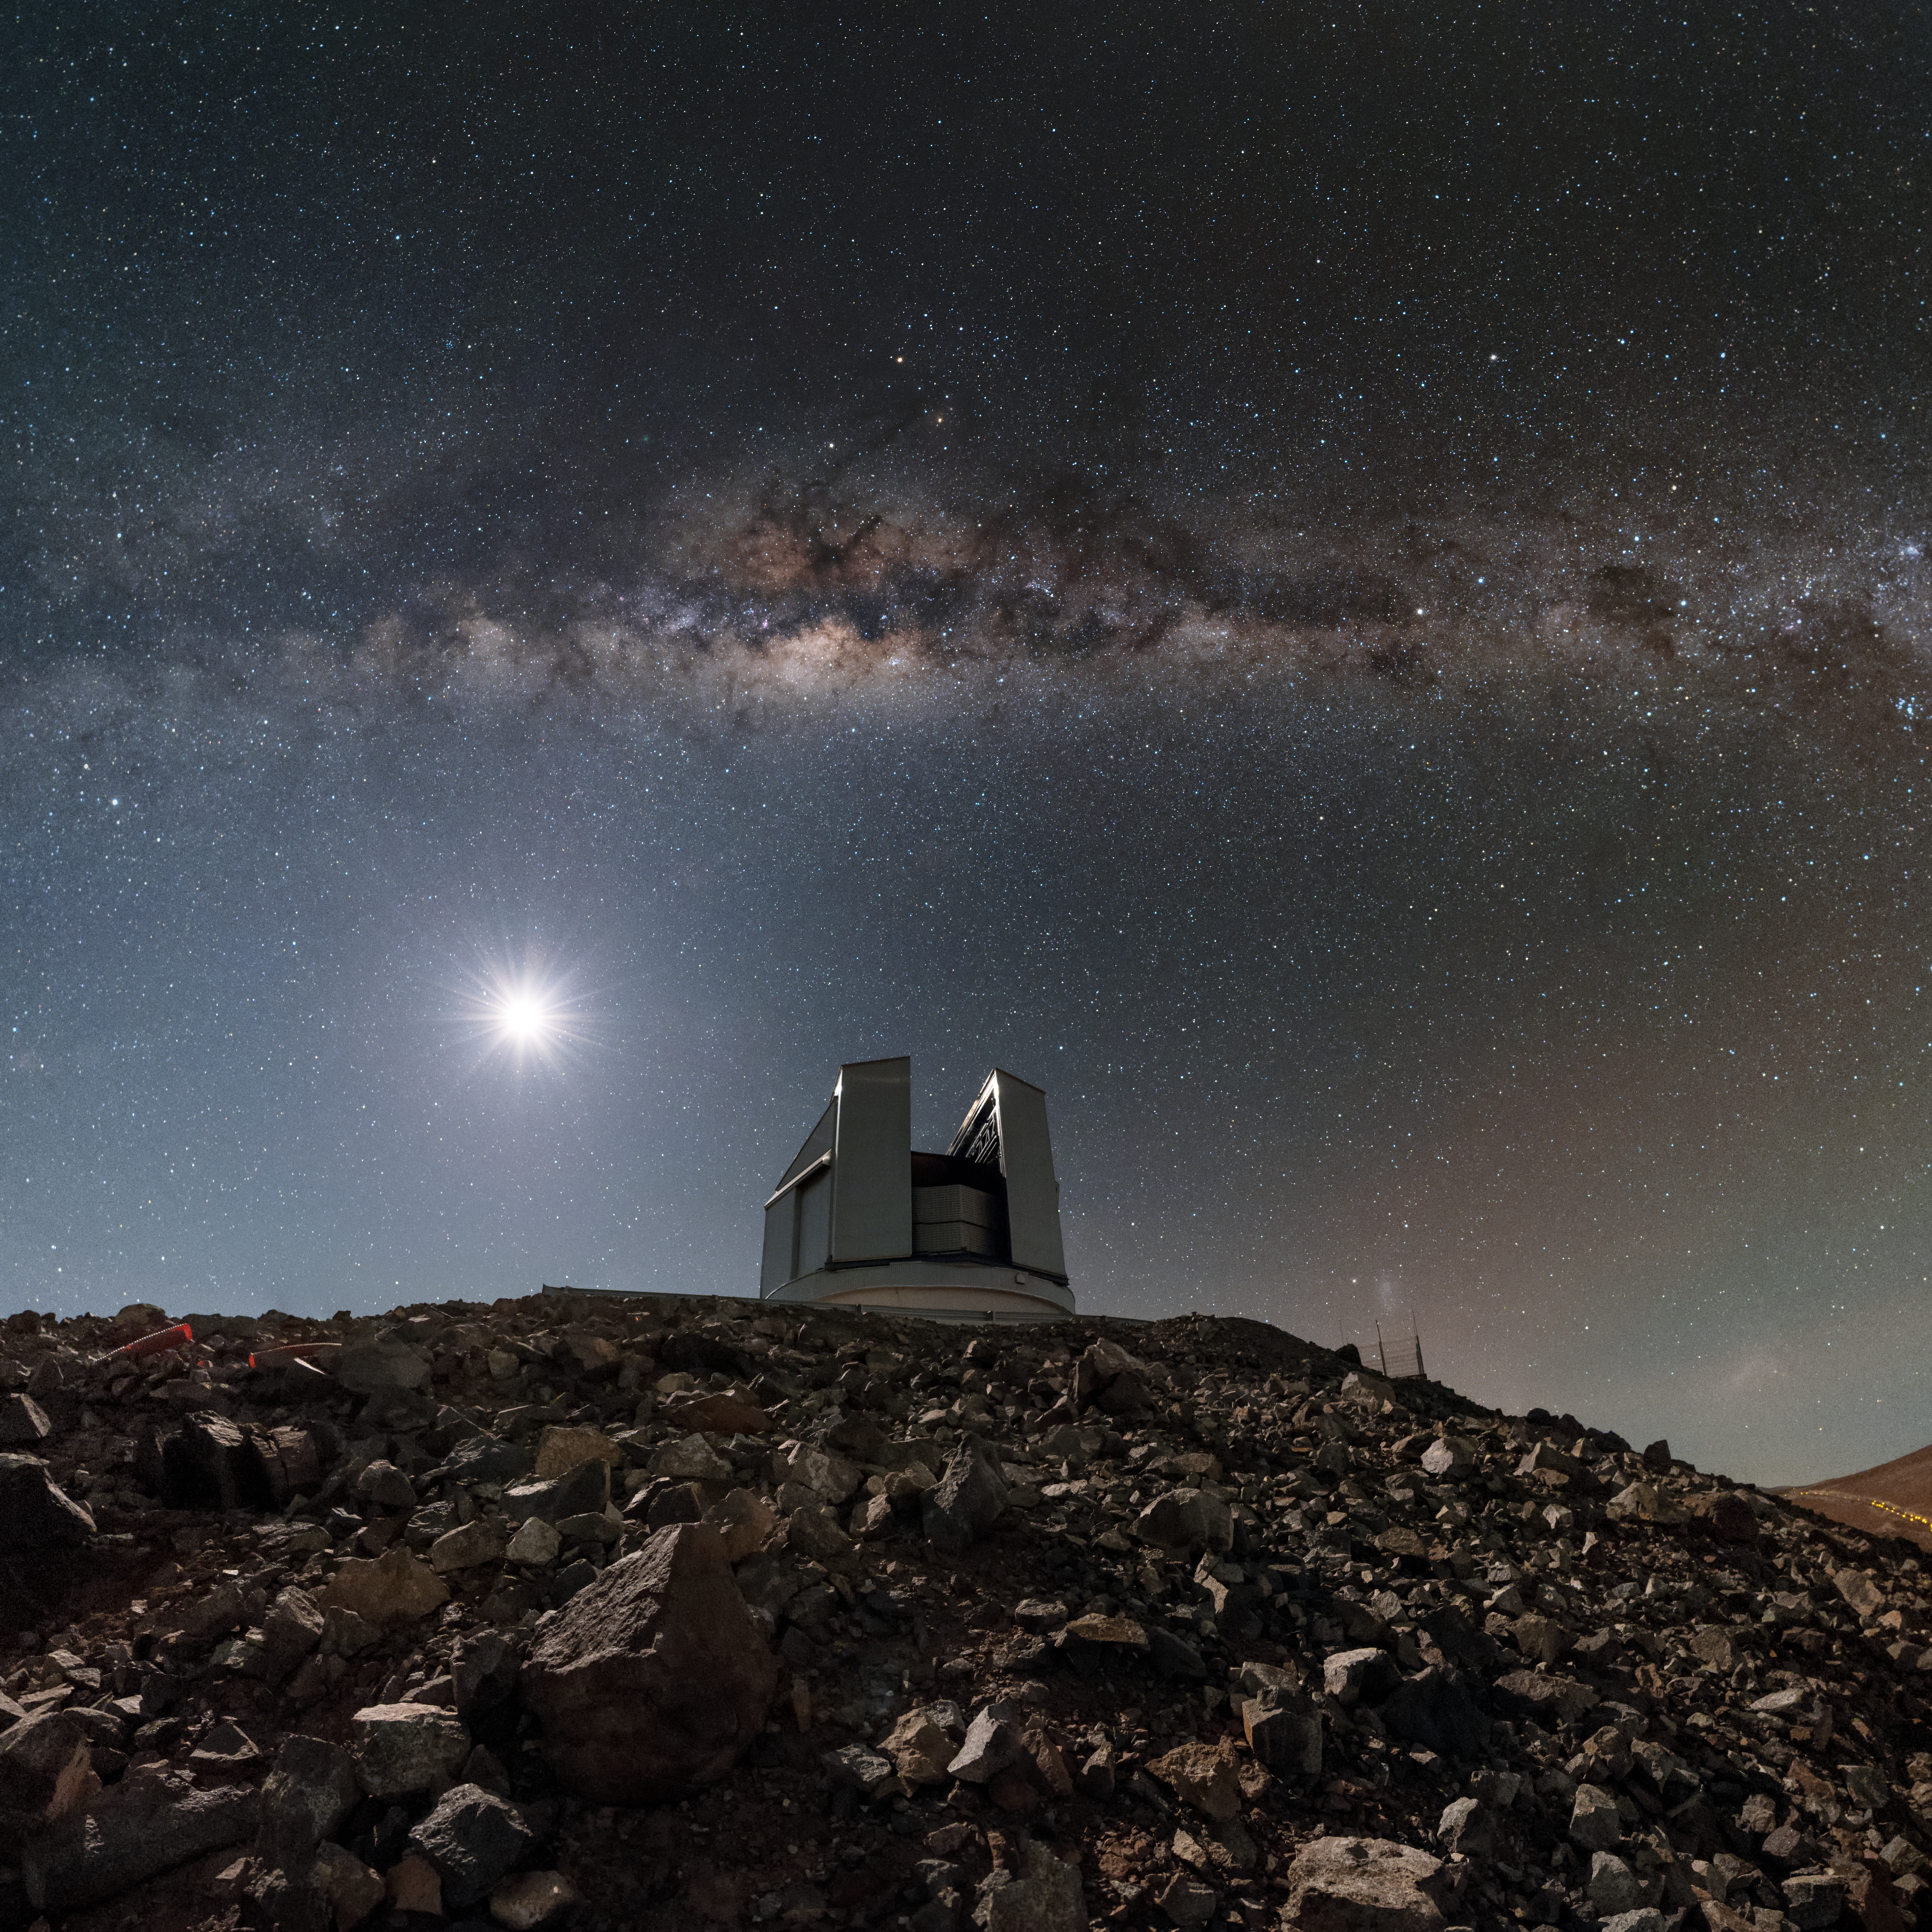

Perched on the mountain top

ESO’s astronomical facilities in Chile are hives of activity — or oases! — in the otherwise barren and arid landscape of the Atacama Desert. This hostile and hard-to-reach location may seem like an odd choice for construction, but the Atacama is one of the best sites in the world for astronomy. It has practically no cloud cover, a distinct lack of light pollution, and is the driest non-polar location in the world, receiving under two centimetres of rainfall every year!

Chile has hosted ESO’s telescopes since the 1960s, in observatories based at La Silla, Paranal, and Chajnantor Plateau. Shown here is the Visible and Infrared Survey Telescope for Astronomy (VISTA), situated at the Paranal Observatory.

Perched atop a mountain adjacent to Cerro Paranal, the home of the flagship Very Large Telescope (VLT), VISTA is the largest telescope in the world designed to survey the sky in near-infrared light (just beyond that visible to humans). The spectacular sights of the cosmos — including the notable streak of our home galaxy, the Milky Way, stretching across the top of the frame here — are more than enough to keep VISTA and its telescopic siblings busy.

Credit: ESO/B. Tafreshi (twanight.org)